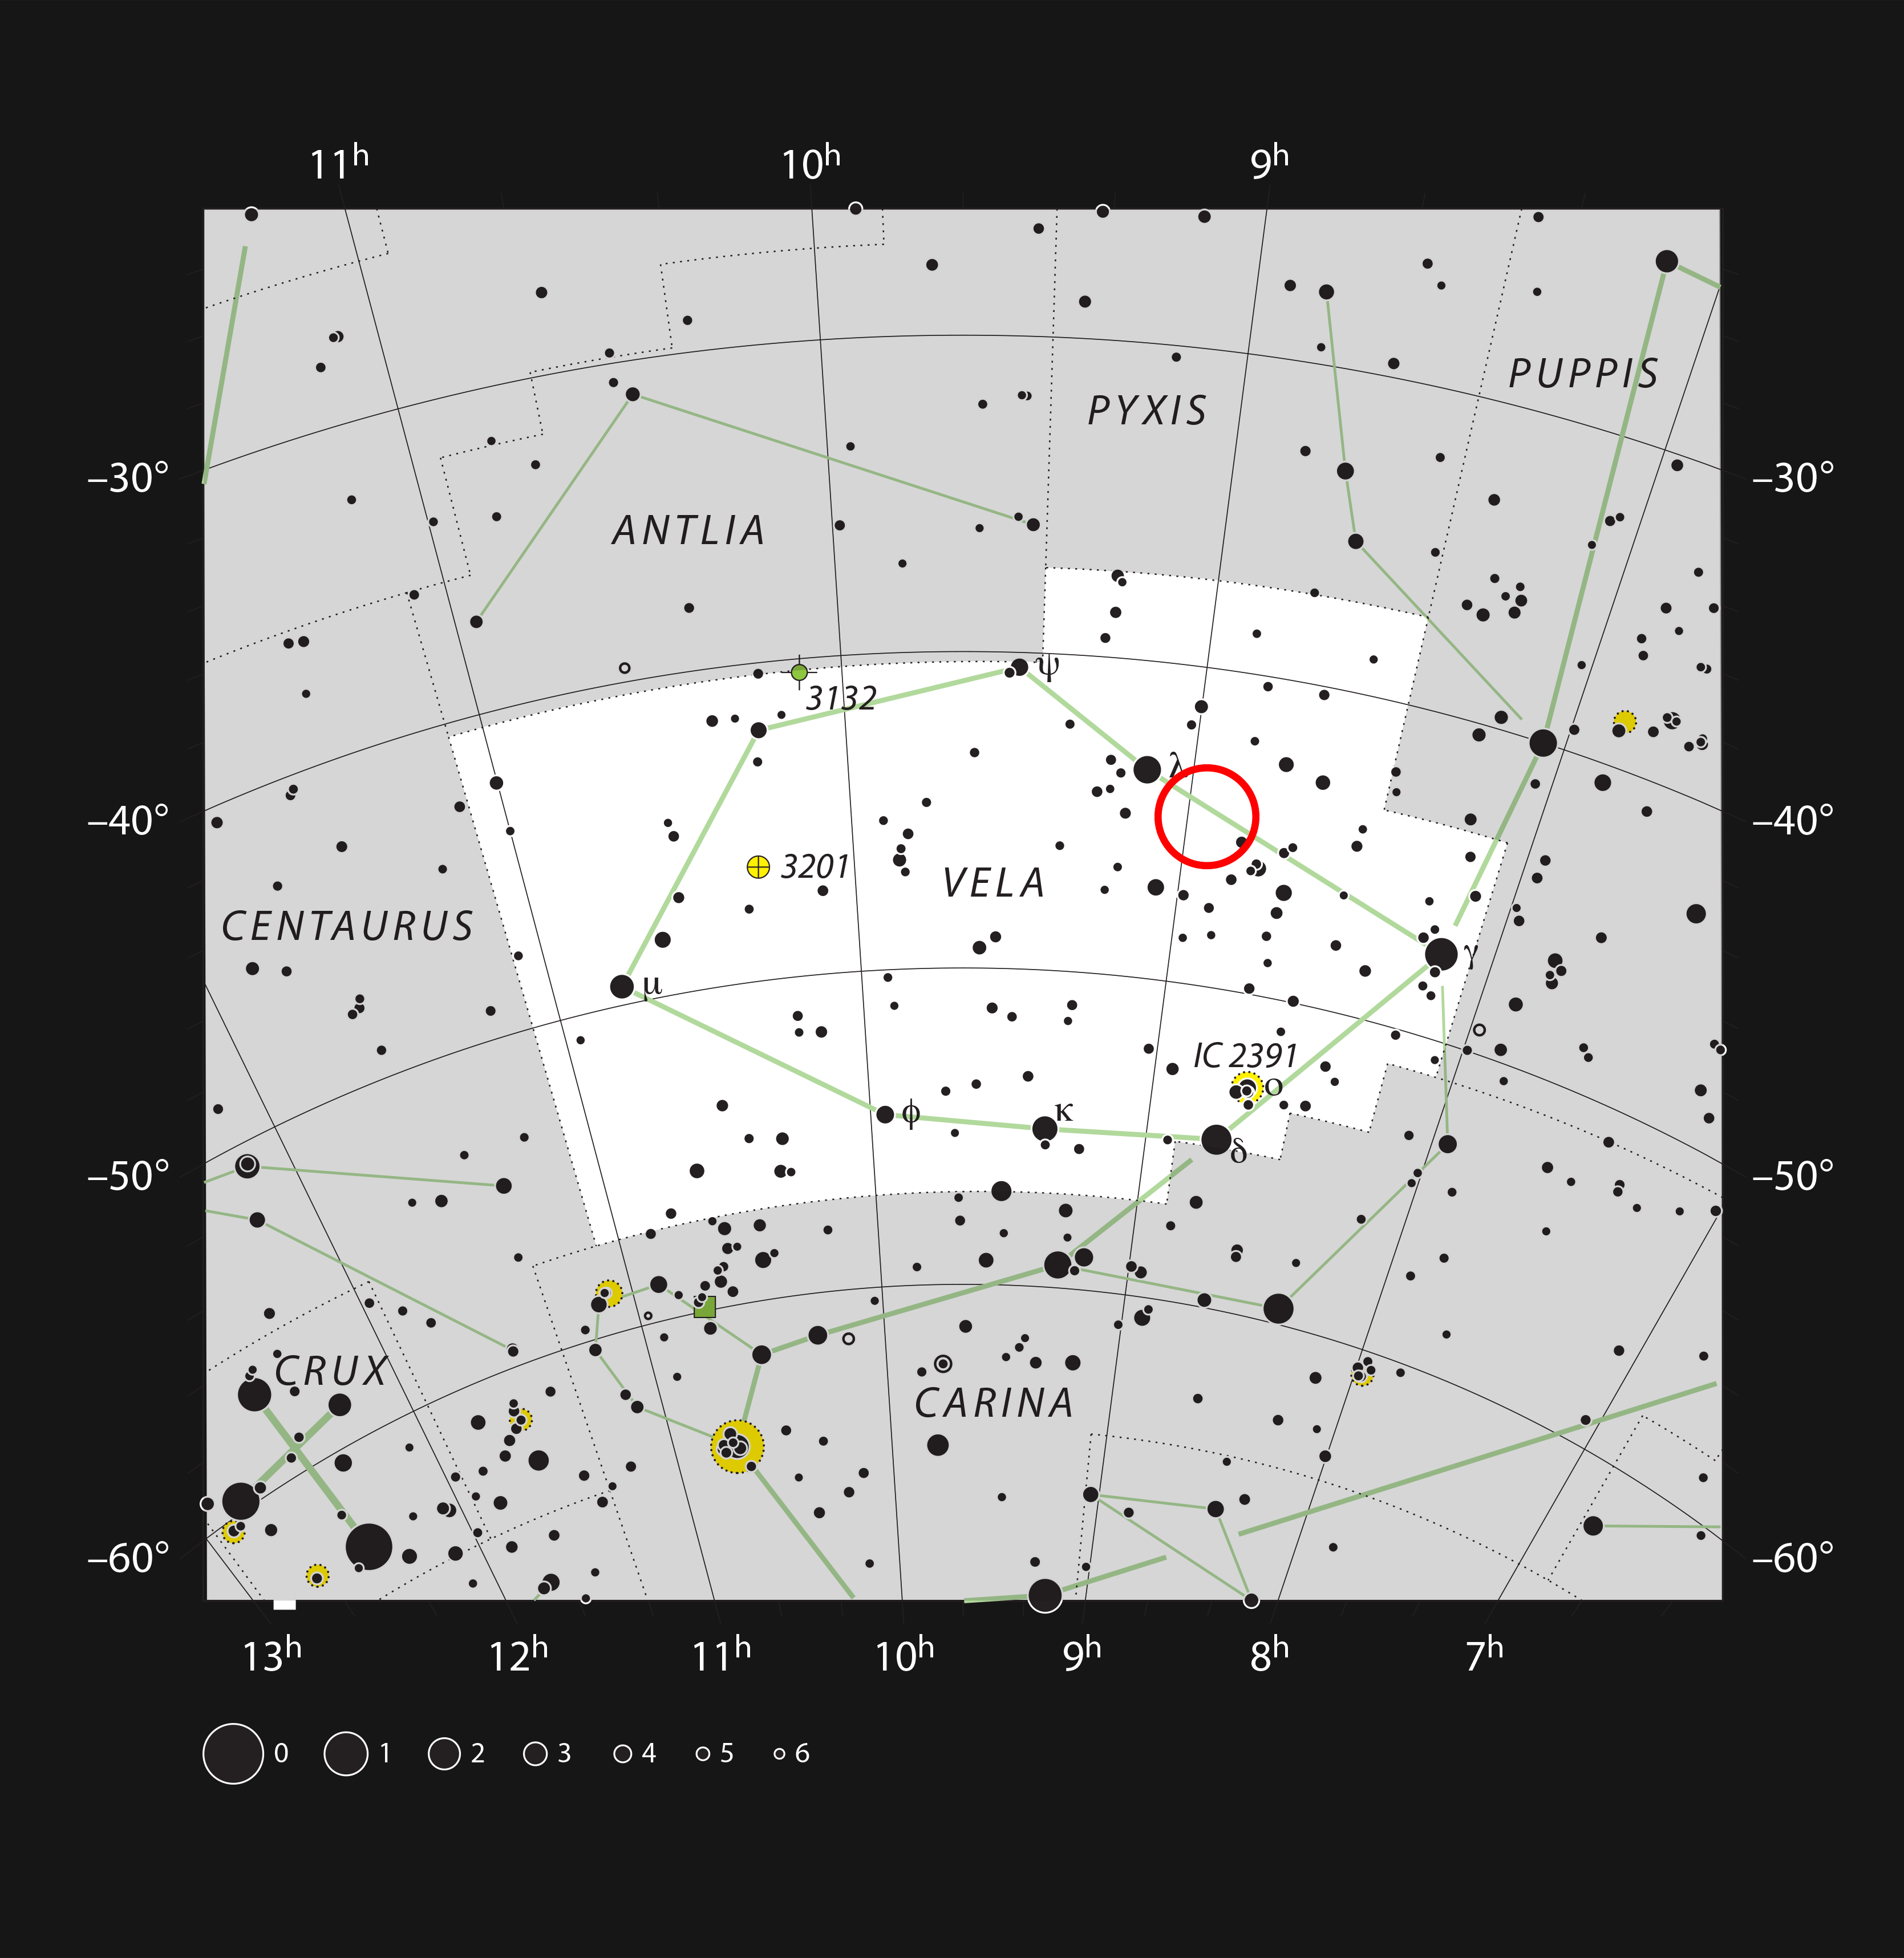

The aging double star IRAS 08544-4431 in the constellation of Vela (the sails)

This chart shows the location of the aging double star IRAS 08544-4431 in the constellation of Vela (The Sails). All stars visible to the naked eye on a dark and clear night are shown. This star is visible with a small telescope as an unremarkable single faint point of light.

Credit: ESO/IAU and Sky & Telescope